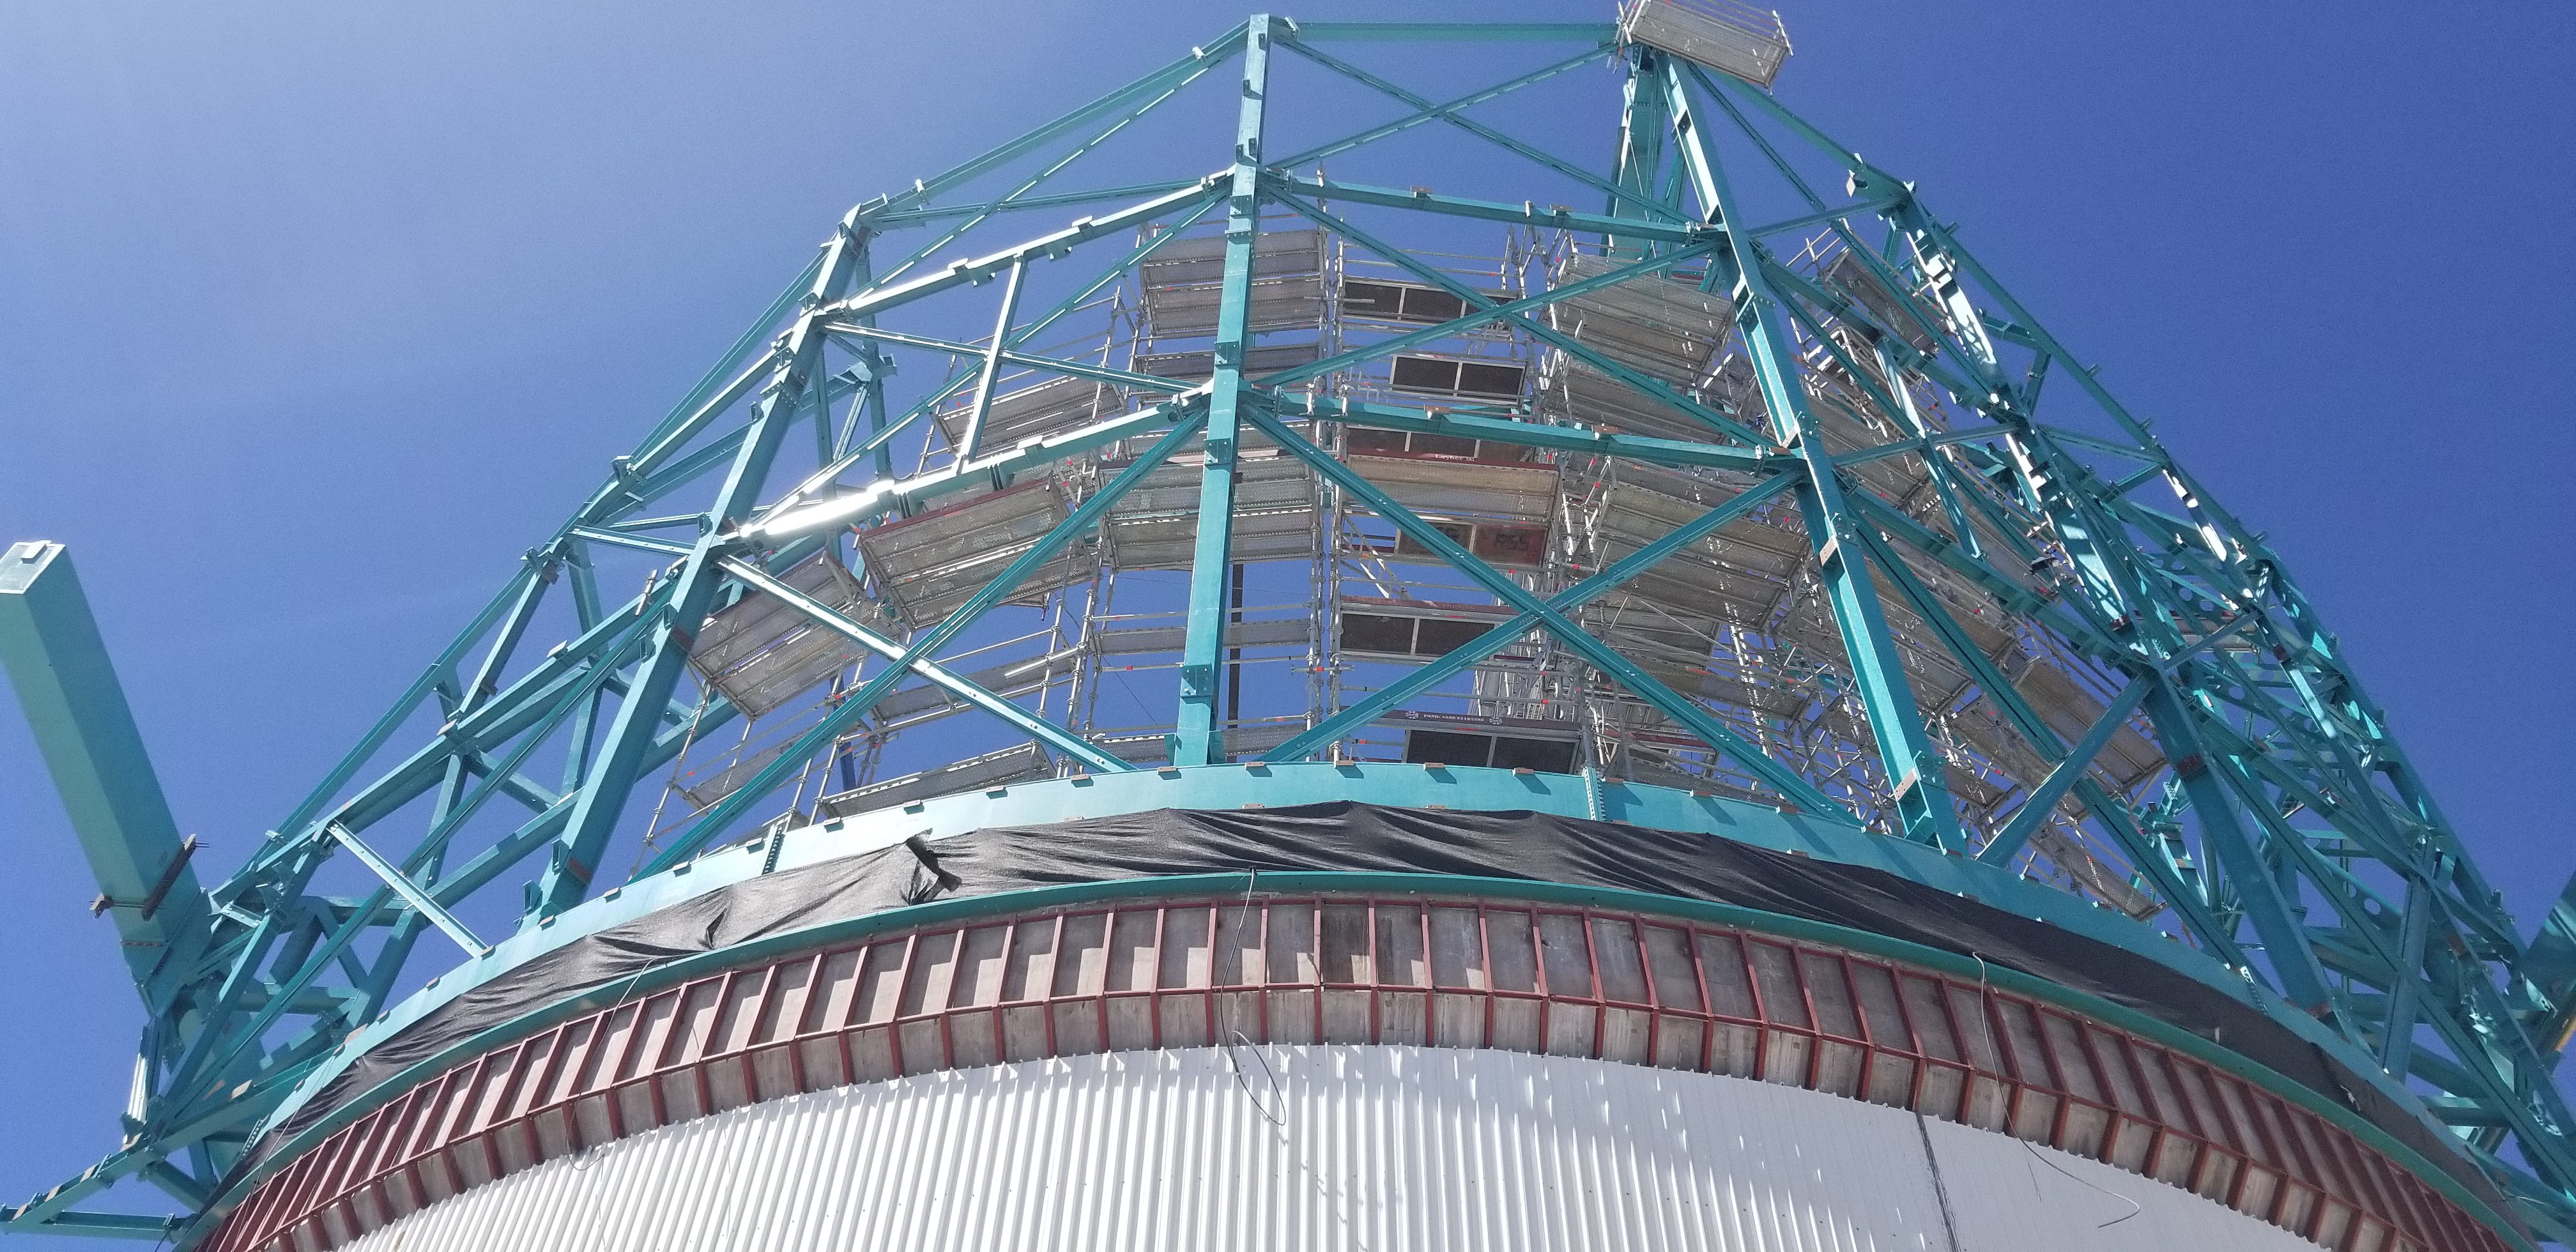

Summit Construction Progress March 2019

The summit has been buzzing with activity this month; highlights include the ongoing assembly and verification of the Coating Plant, Secondary Mirror (M2) cell assembly unpacking and integration with the M2 cart, and progress on the Dome, including installation of the side wall purlins and upper dome platform.

Credit: Rubin Observatory/NSF/AURA